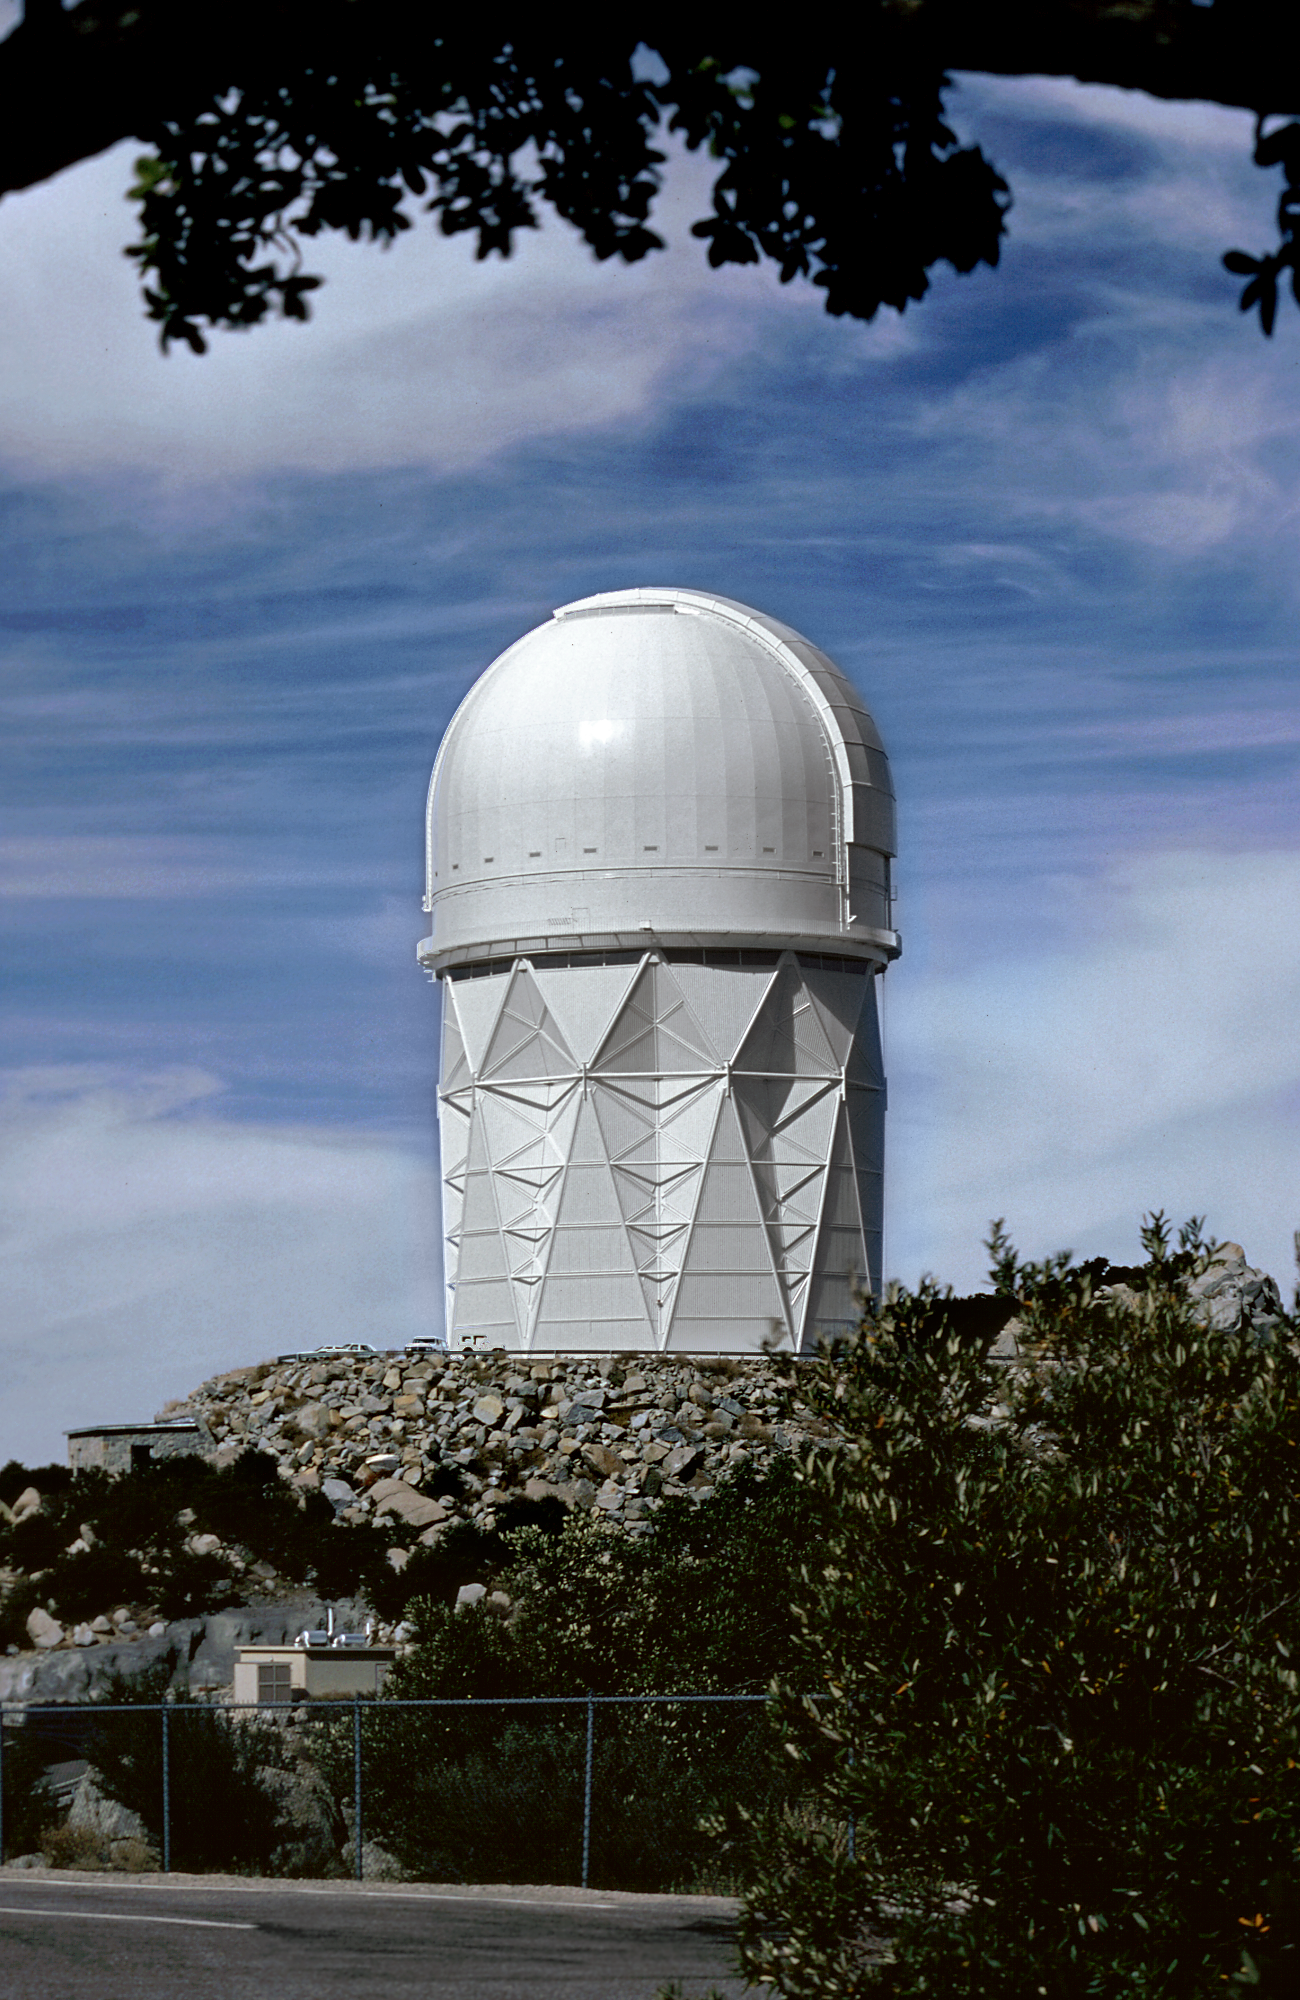

KPNO 4-meter telescope

The 4-meter telescope of the Kitt Peak National Observatory.

Credit: NOIRLab/NSF/AURA